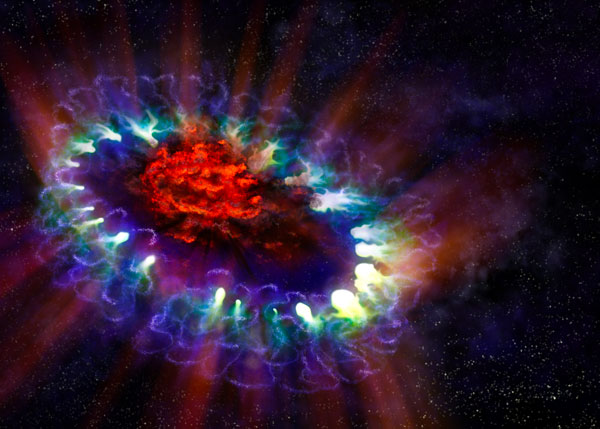

This artist’s illustration of Supernova 1987A

This artist’s illustration of Supernova 1987A reveals the cold, inner regions of the exploded star’s remnants (red) where tremendous amounts of dust were detected and imaged by ALMA. This inner region is contrasted with the outer shell (blue), where the energy from the supernova is colliding (green) with the envelope of gas ejected from the star prior to its powerful detonation.

Credit: A. Angelich; NRAO/AUI/NSF